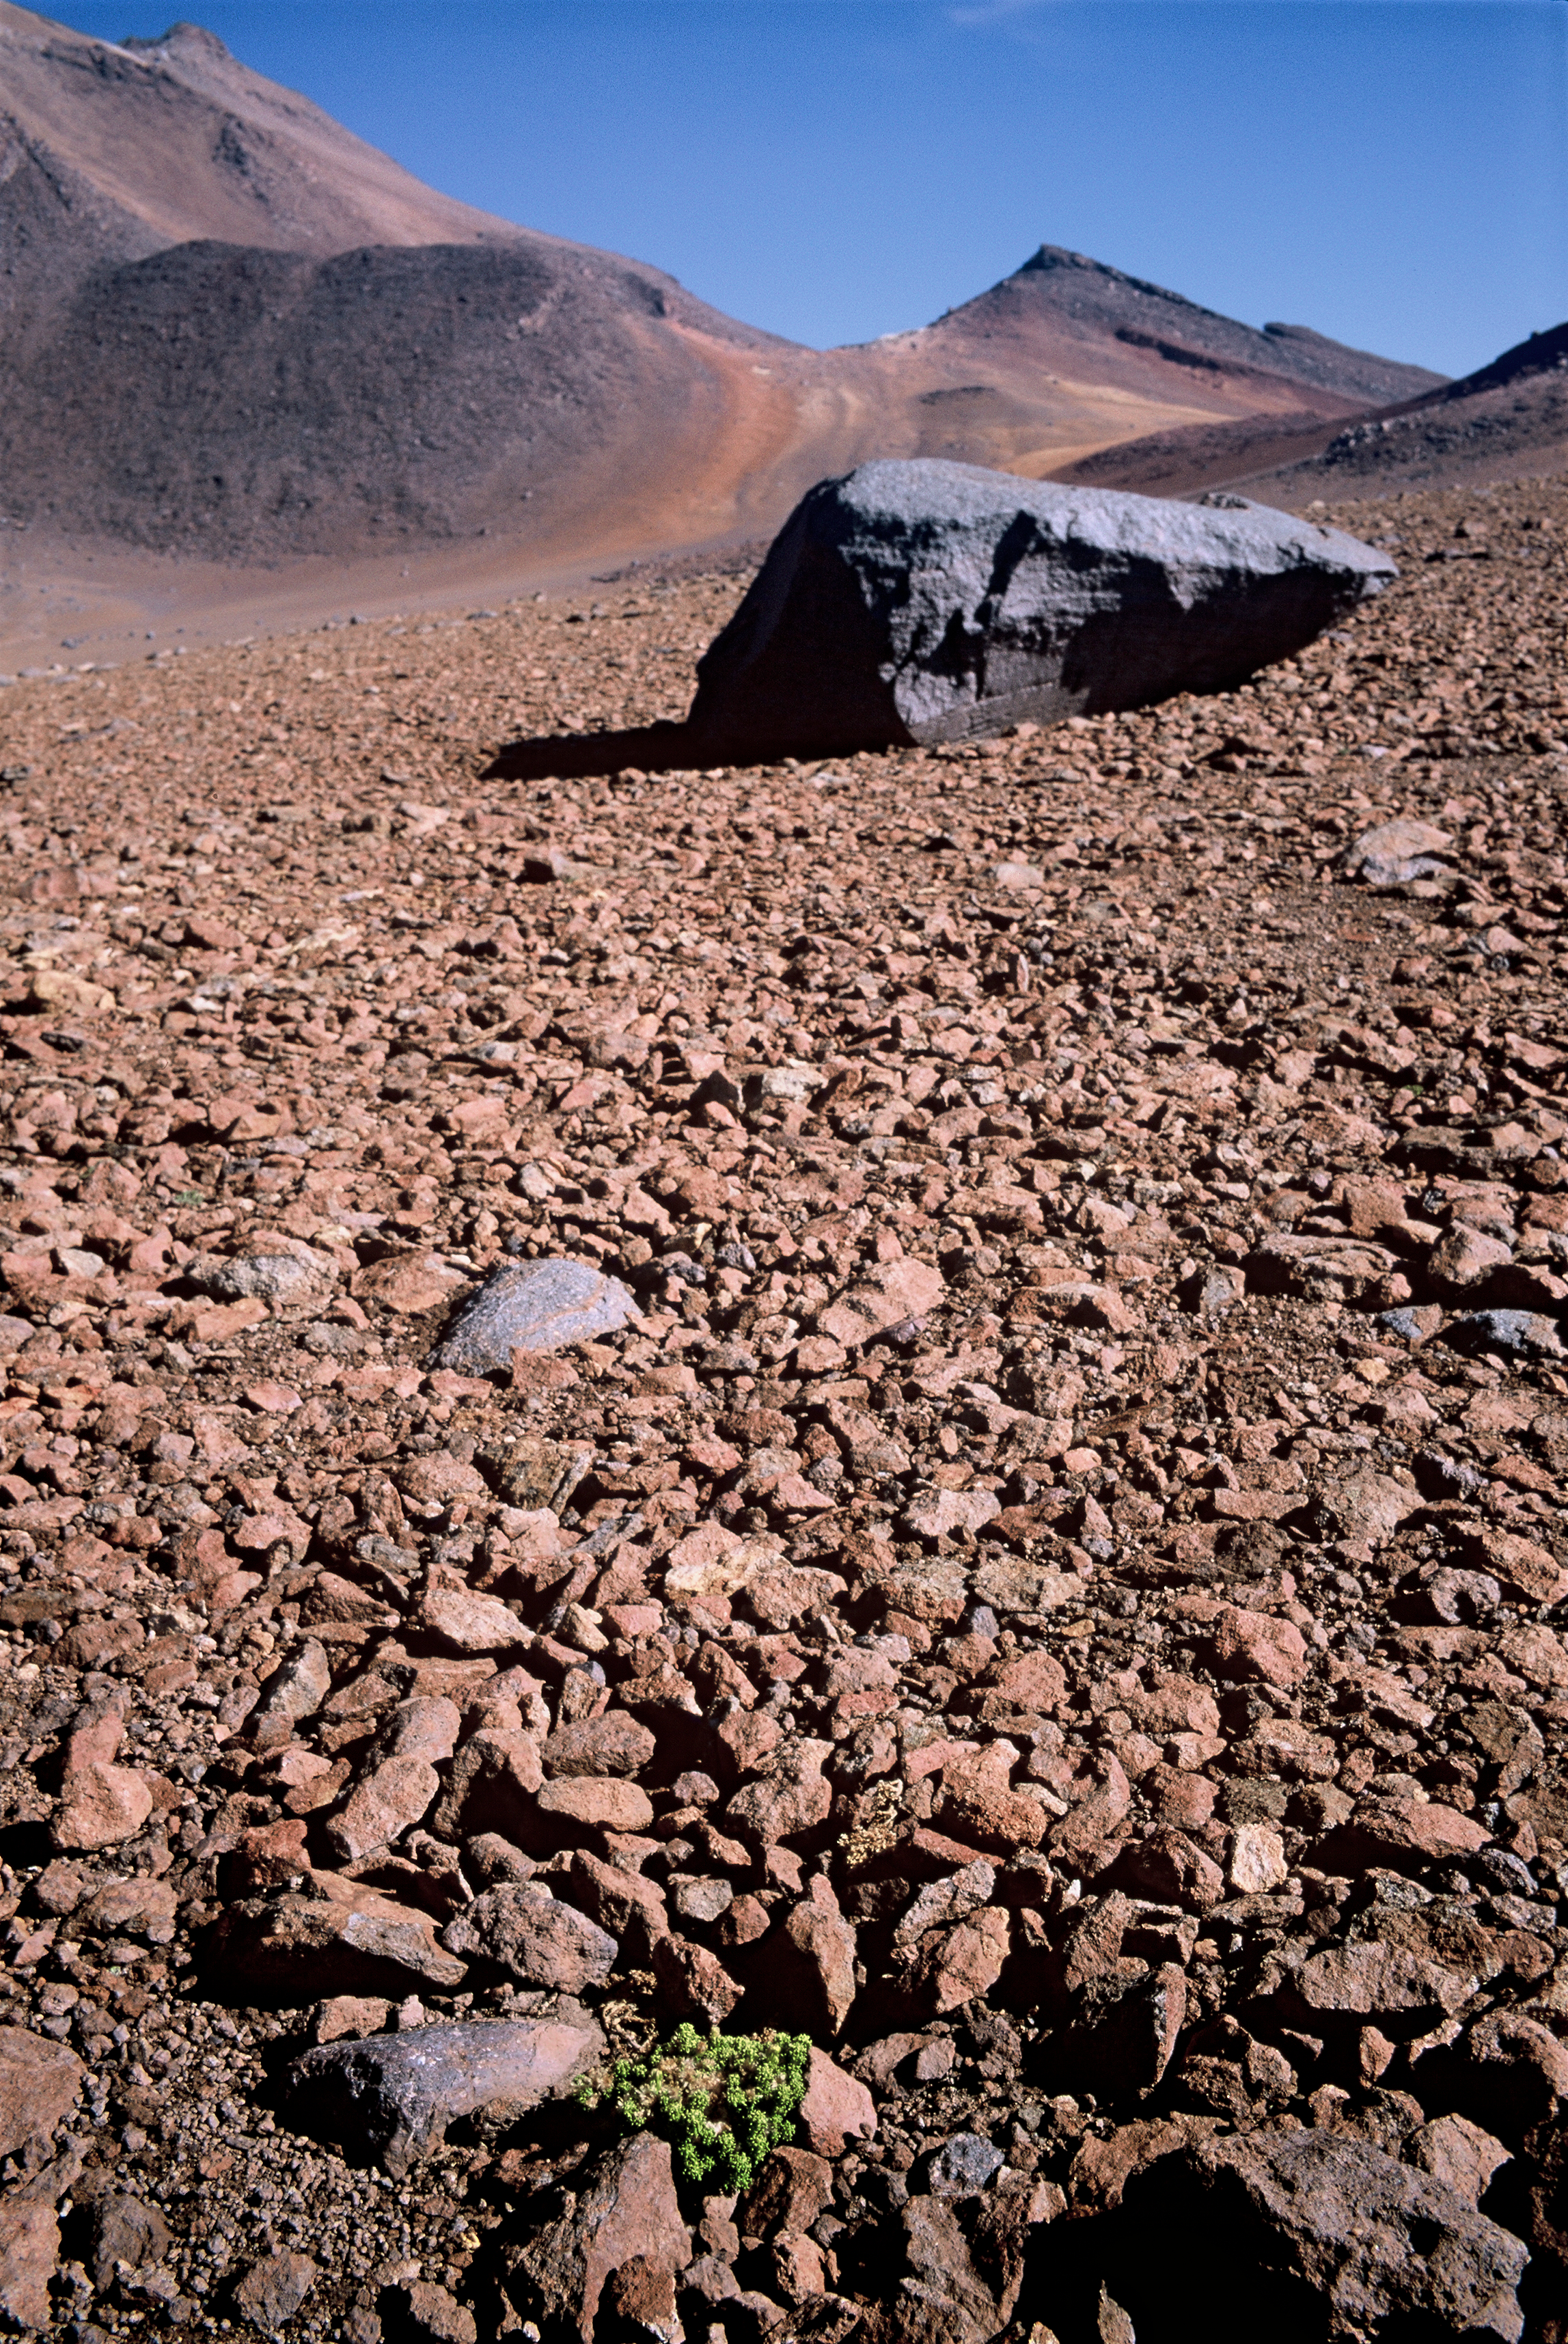

A typical plant near Cerro Chajnantor

Image showing a typical plant growing near cerro Chajnantor, in one of the most arid places on Earth, the Atacama Desert.

Credit: ESO/H.H.Heyer